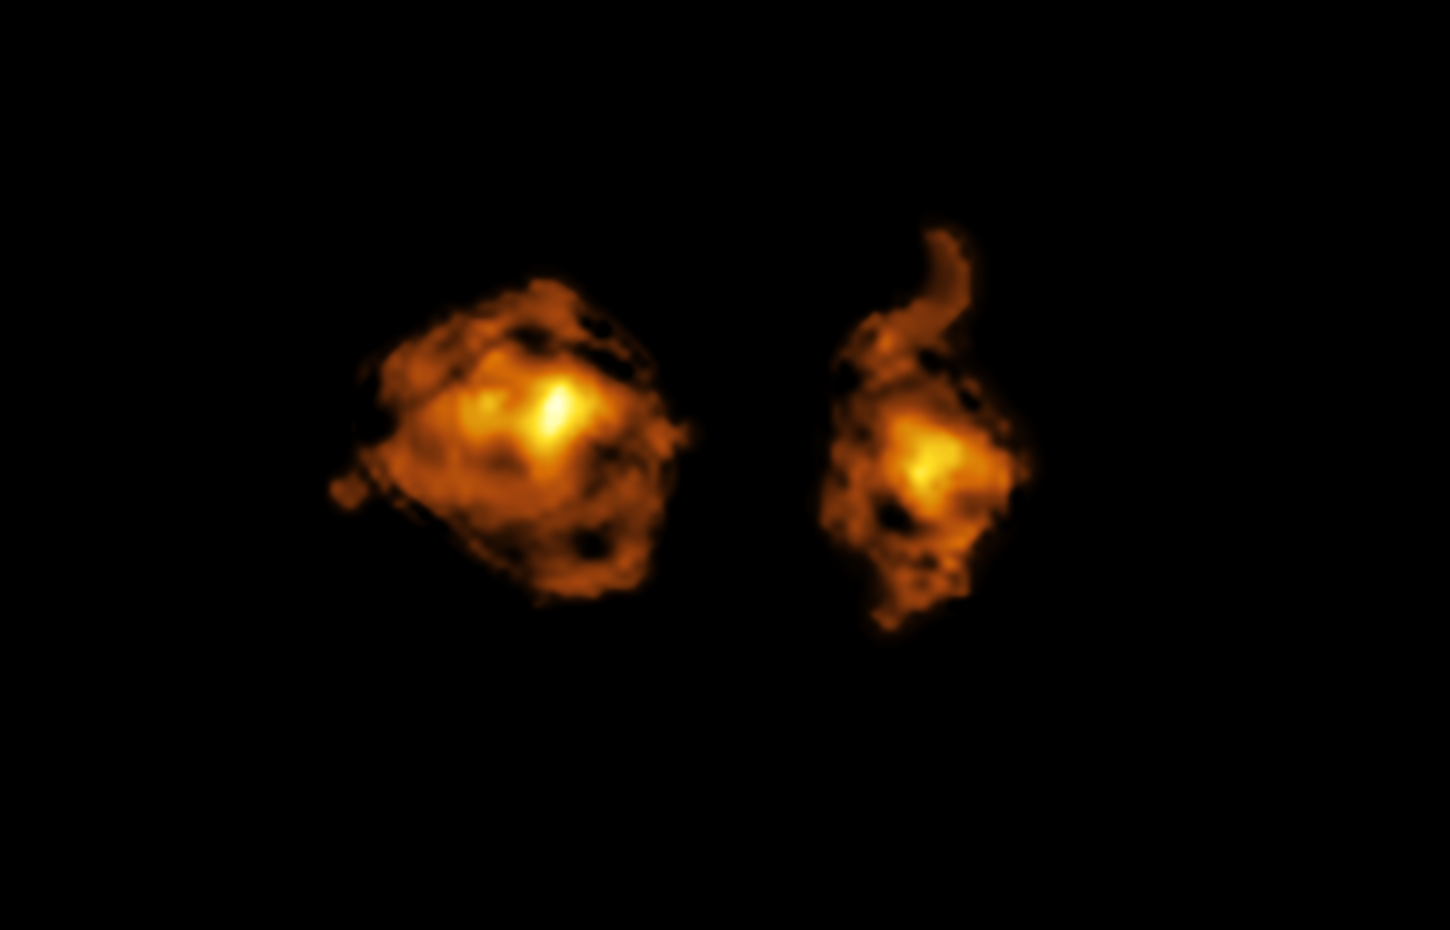

ALMA image of the ‘cosmic joust’

This image, taken with the Atacama Large Millimeter/submillimeter Array (ALMA), shows the molecular gas content of two galaxies involved in a cosmic collision. The one on the right hosts a quasar –– a supermassive black hole that is accreting material from its surroundings and releasing intense radiation directly into the other galaxy.

Astronomers used the X-shooter instrument at ESO’s Very Large Telescope (VLT) to detect the quasar’s light as it passes through an invisible halo of gas surrounding the galaxy on the left. In doing so, they could observe the damage that this radiation causes to the victim, disrupting its clouds of gas and hampering its ability to form new stars.

Credit: ALMA (ESO/NAOJ/NRAO)/S. Balashev and P. Noterdaeme et al.